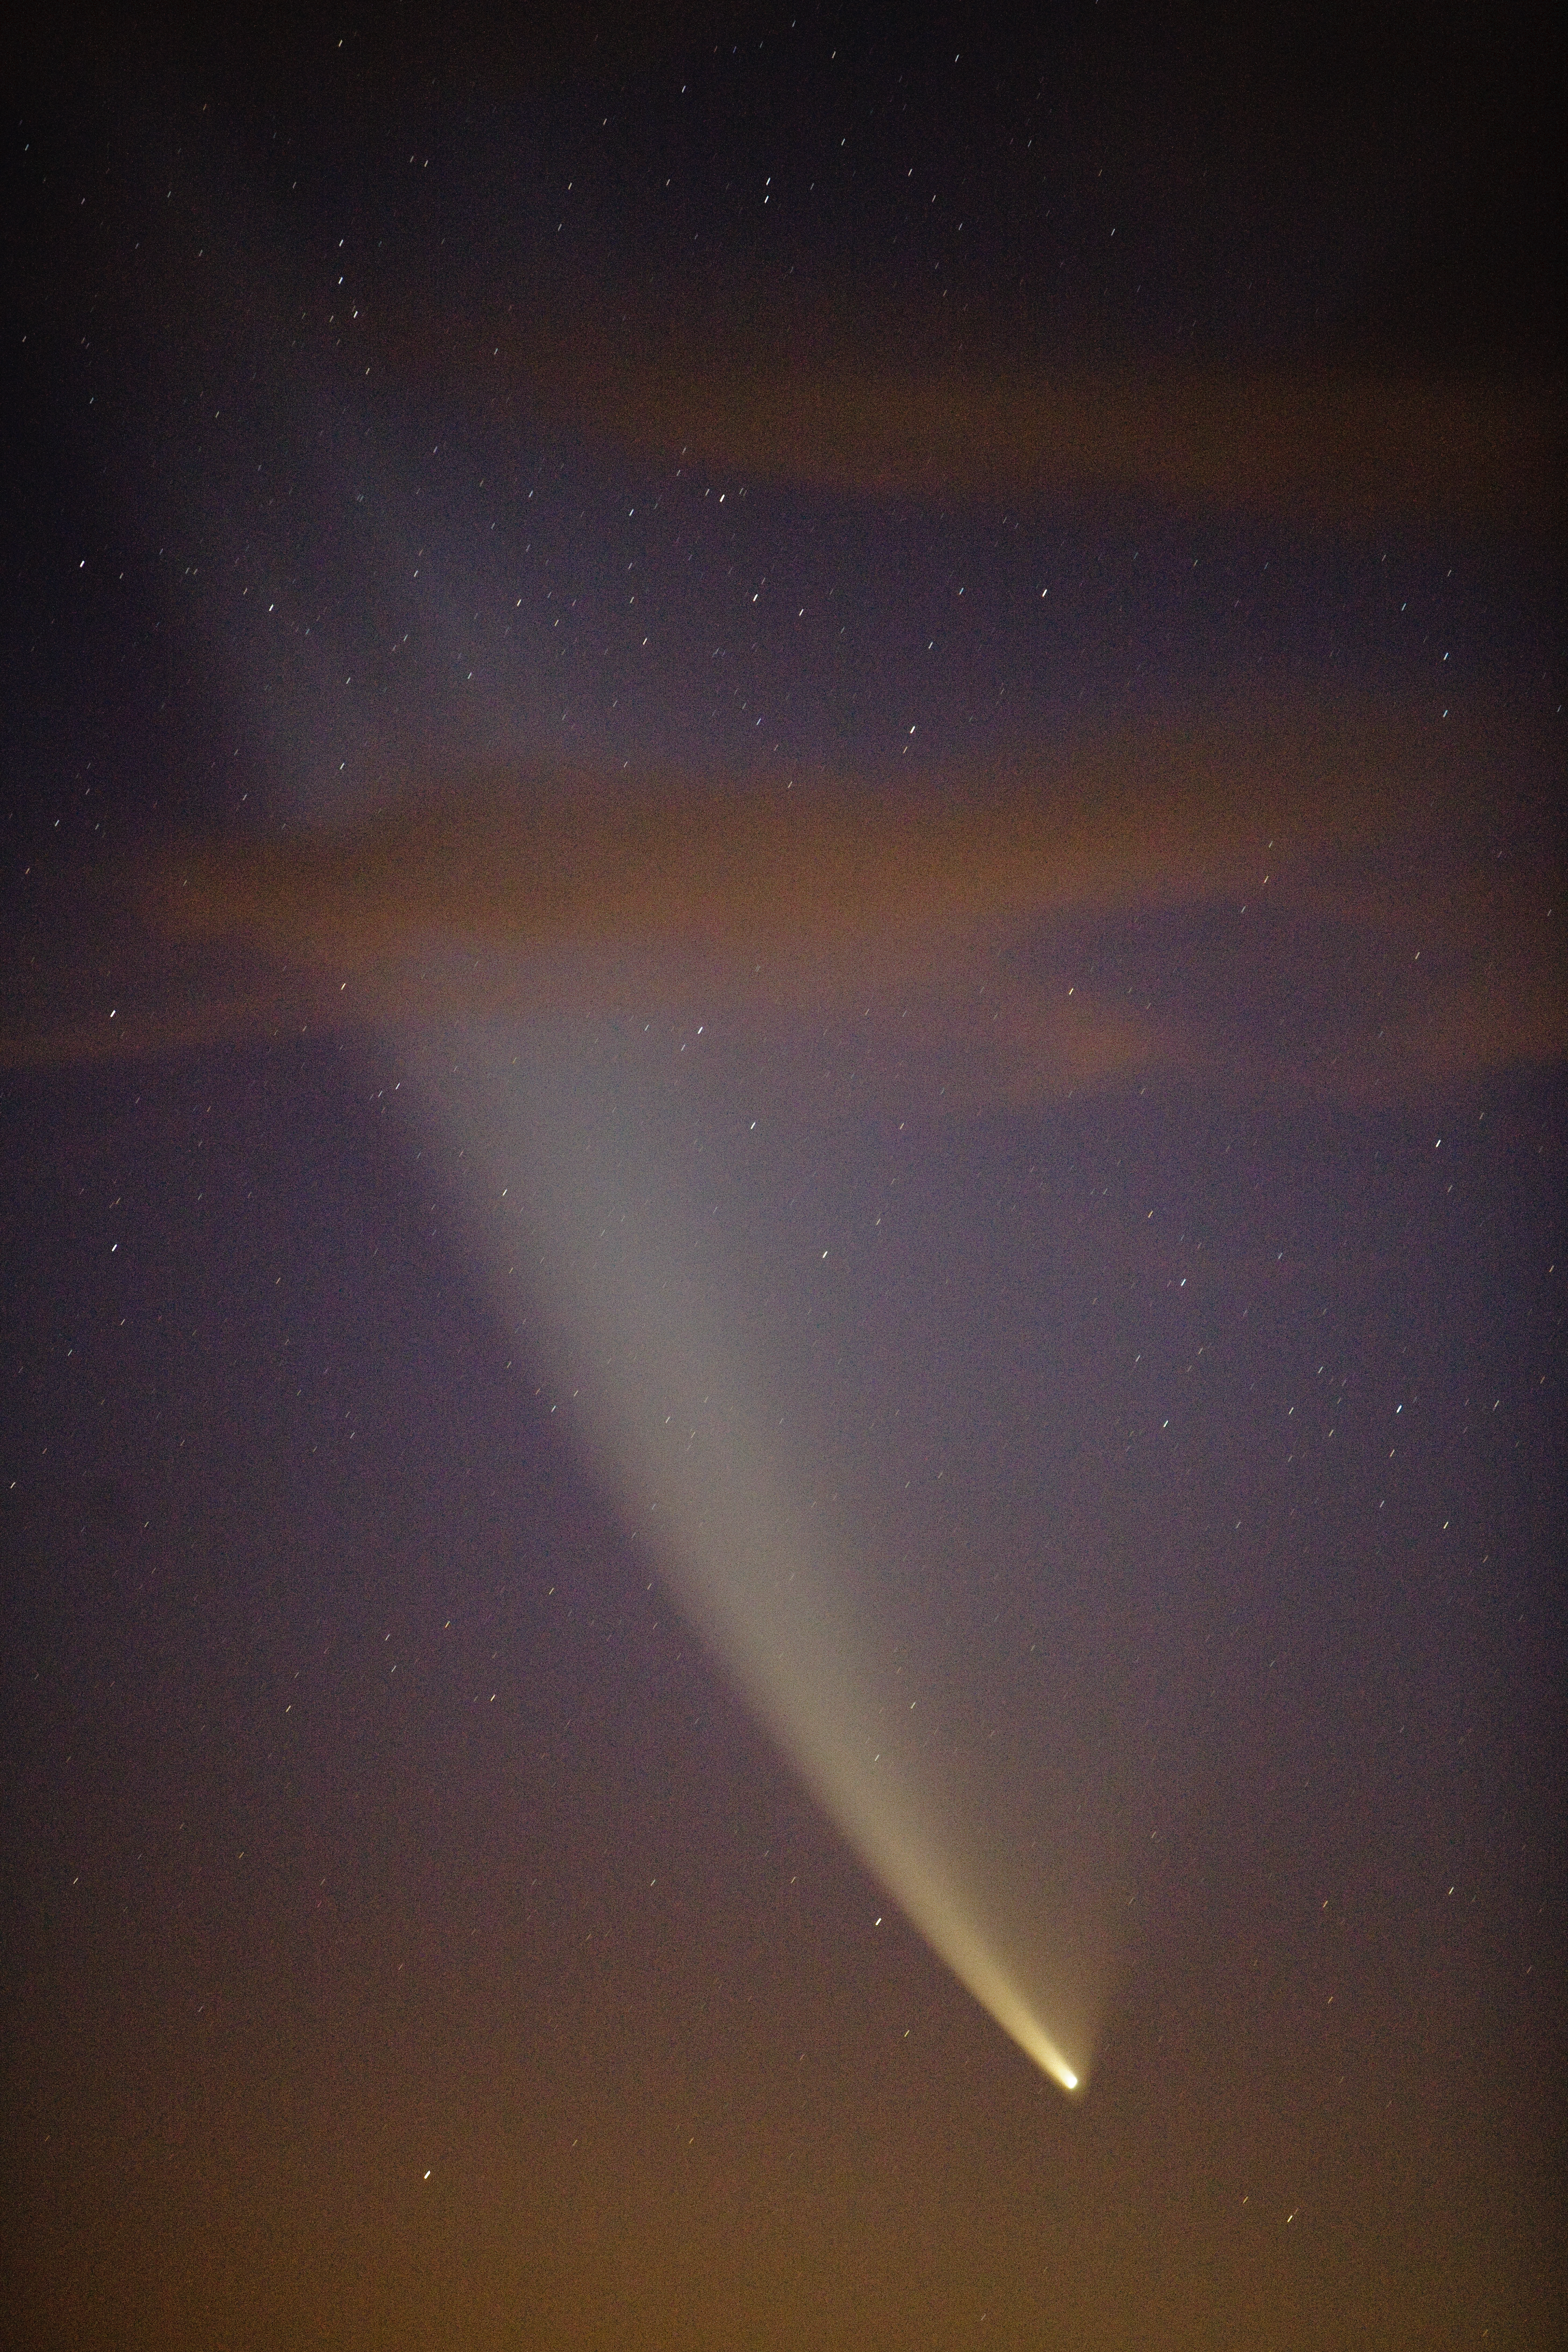

Comet McNaught seen from the ALMA site

The incomparable view offered by Comet C/2006 P1 (McNaught), which reached its perihelion in January 2007, unexpectedly becoming the brightest comet in the previous 40 years. This close-up was taken from the ALMA Operation Support Facility (OSF), located at 2900 m altitude on the road to Chajnantor. ALMA, the Atacama Large Millimeter/submillimeter Array, is the largest astronomical project in existence, located on the Chilean Andes, some 50 km away from San Pedro de Atacama.

Credit: ESO